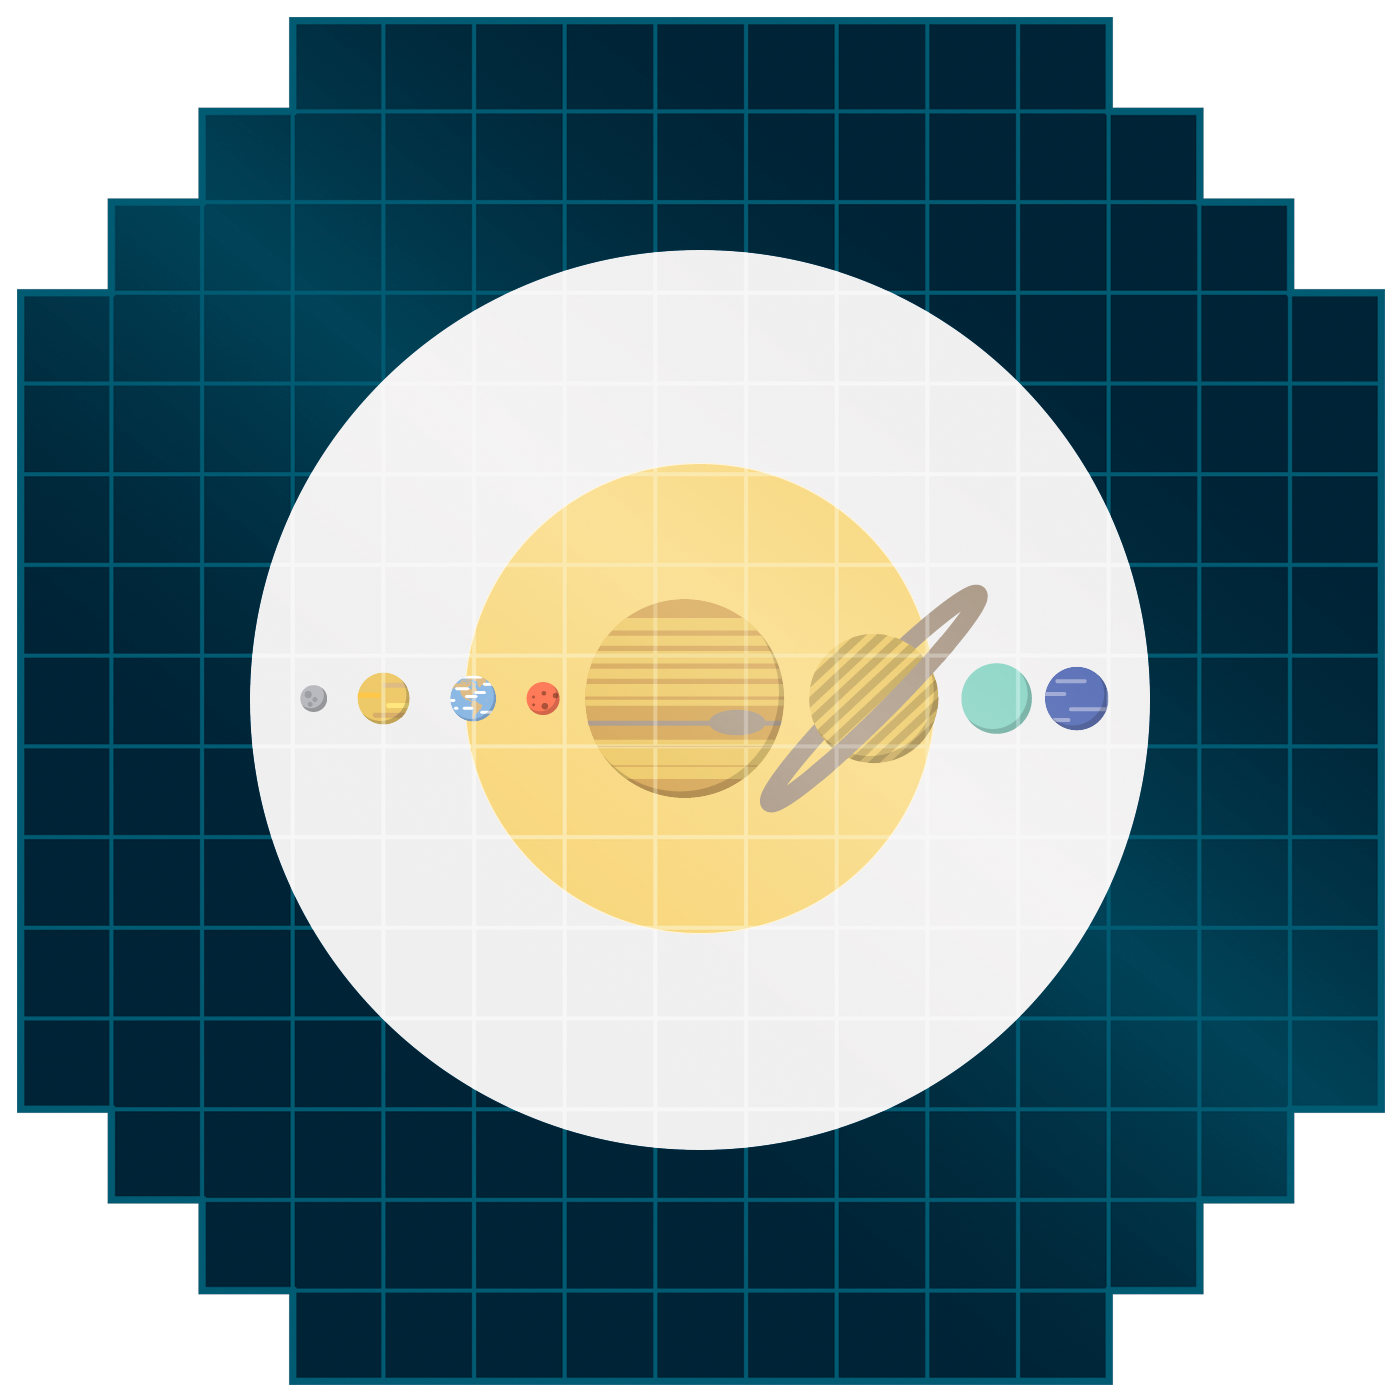

Rubin Solar System Icon

Icons representing our Solar System on top of the Vera C. Rubin Observatory LSST Camera grid.

Credit: RubinObs/NOIRLab/SLAC/NSF/DOE/AURA/J. Pinto